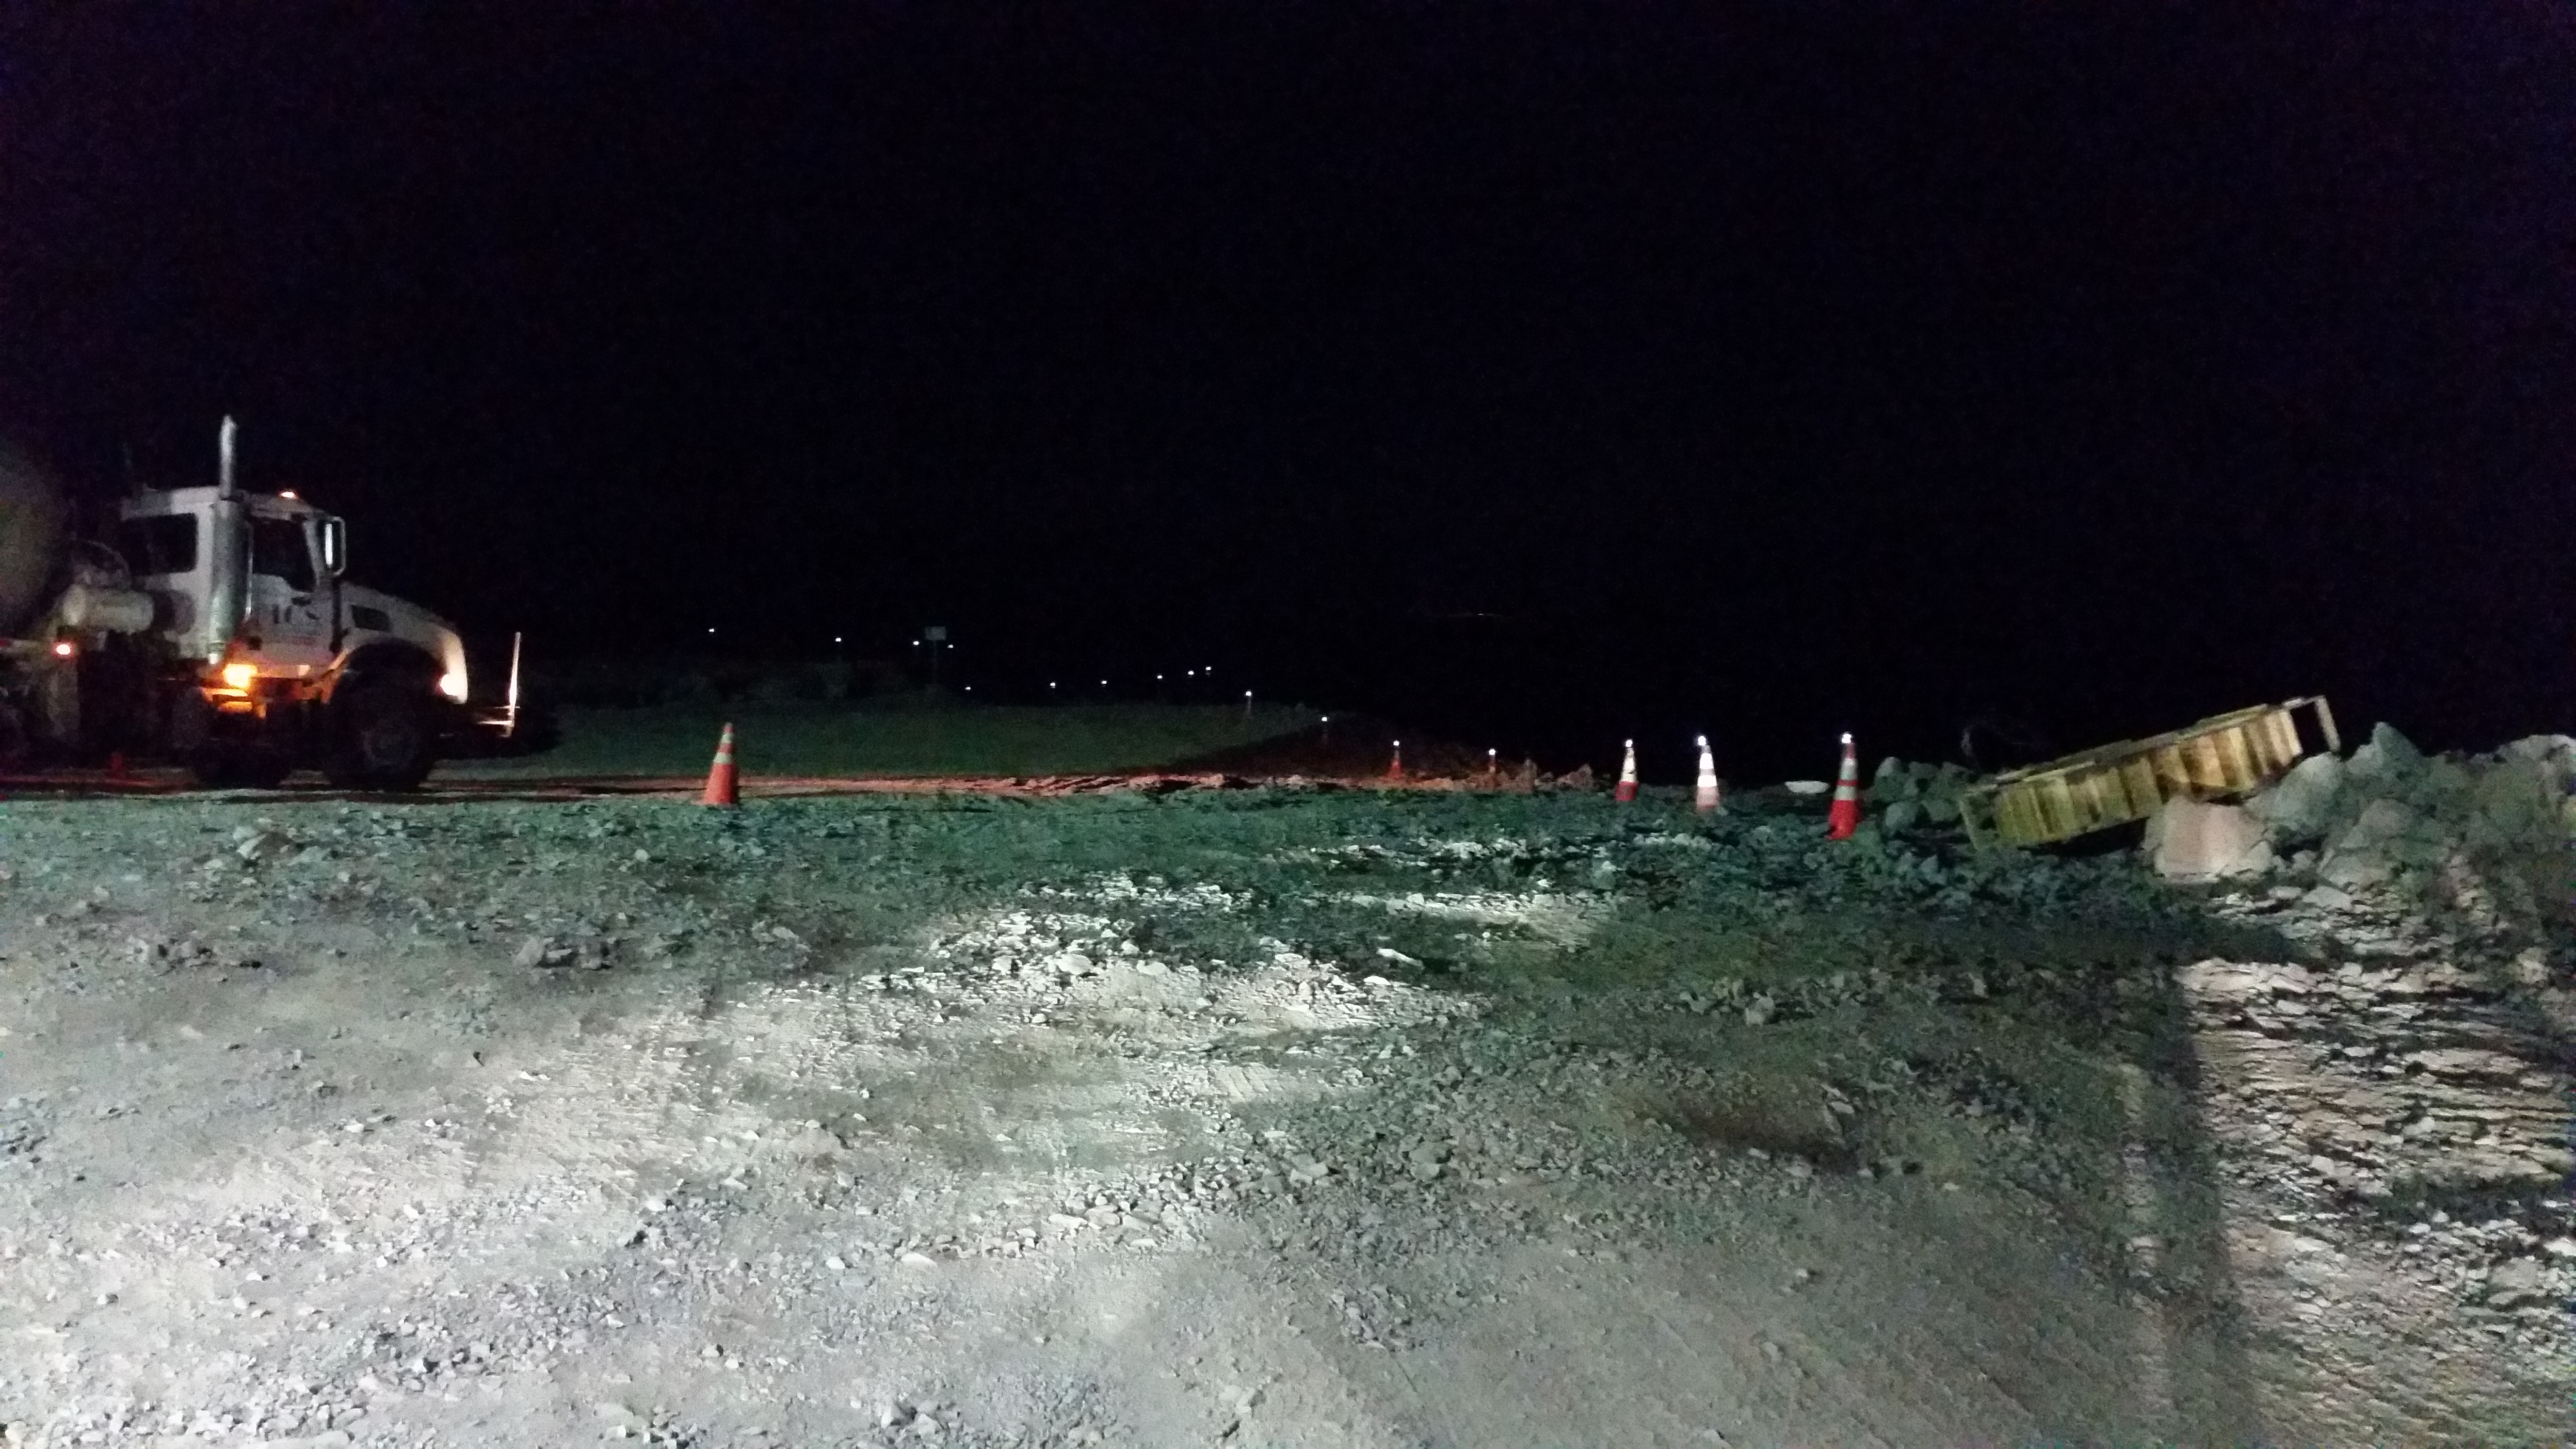

Concrete night 4

Night view: concrete in the pier foundation.

Credit: Rubin Observatory/NSF/AURA